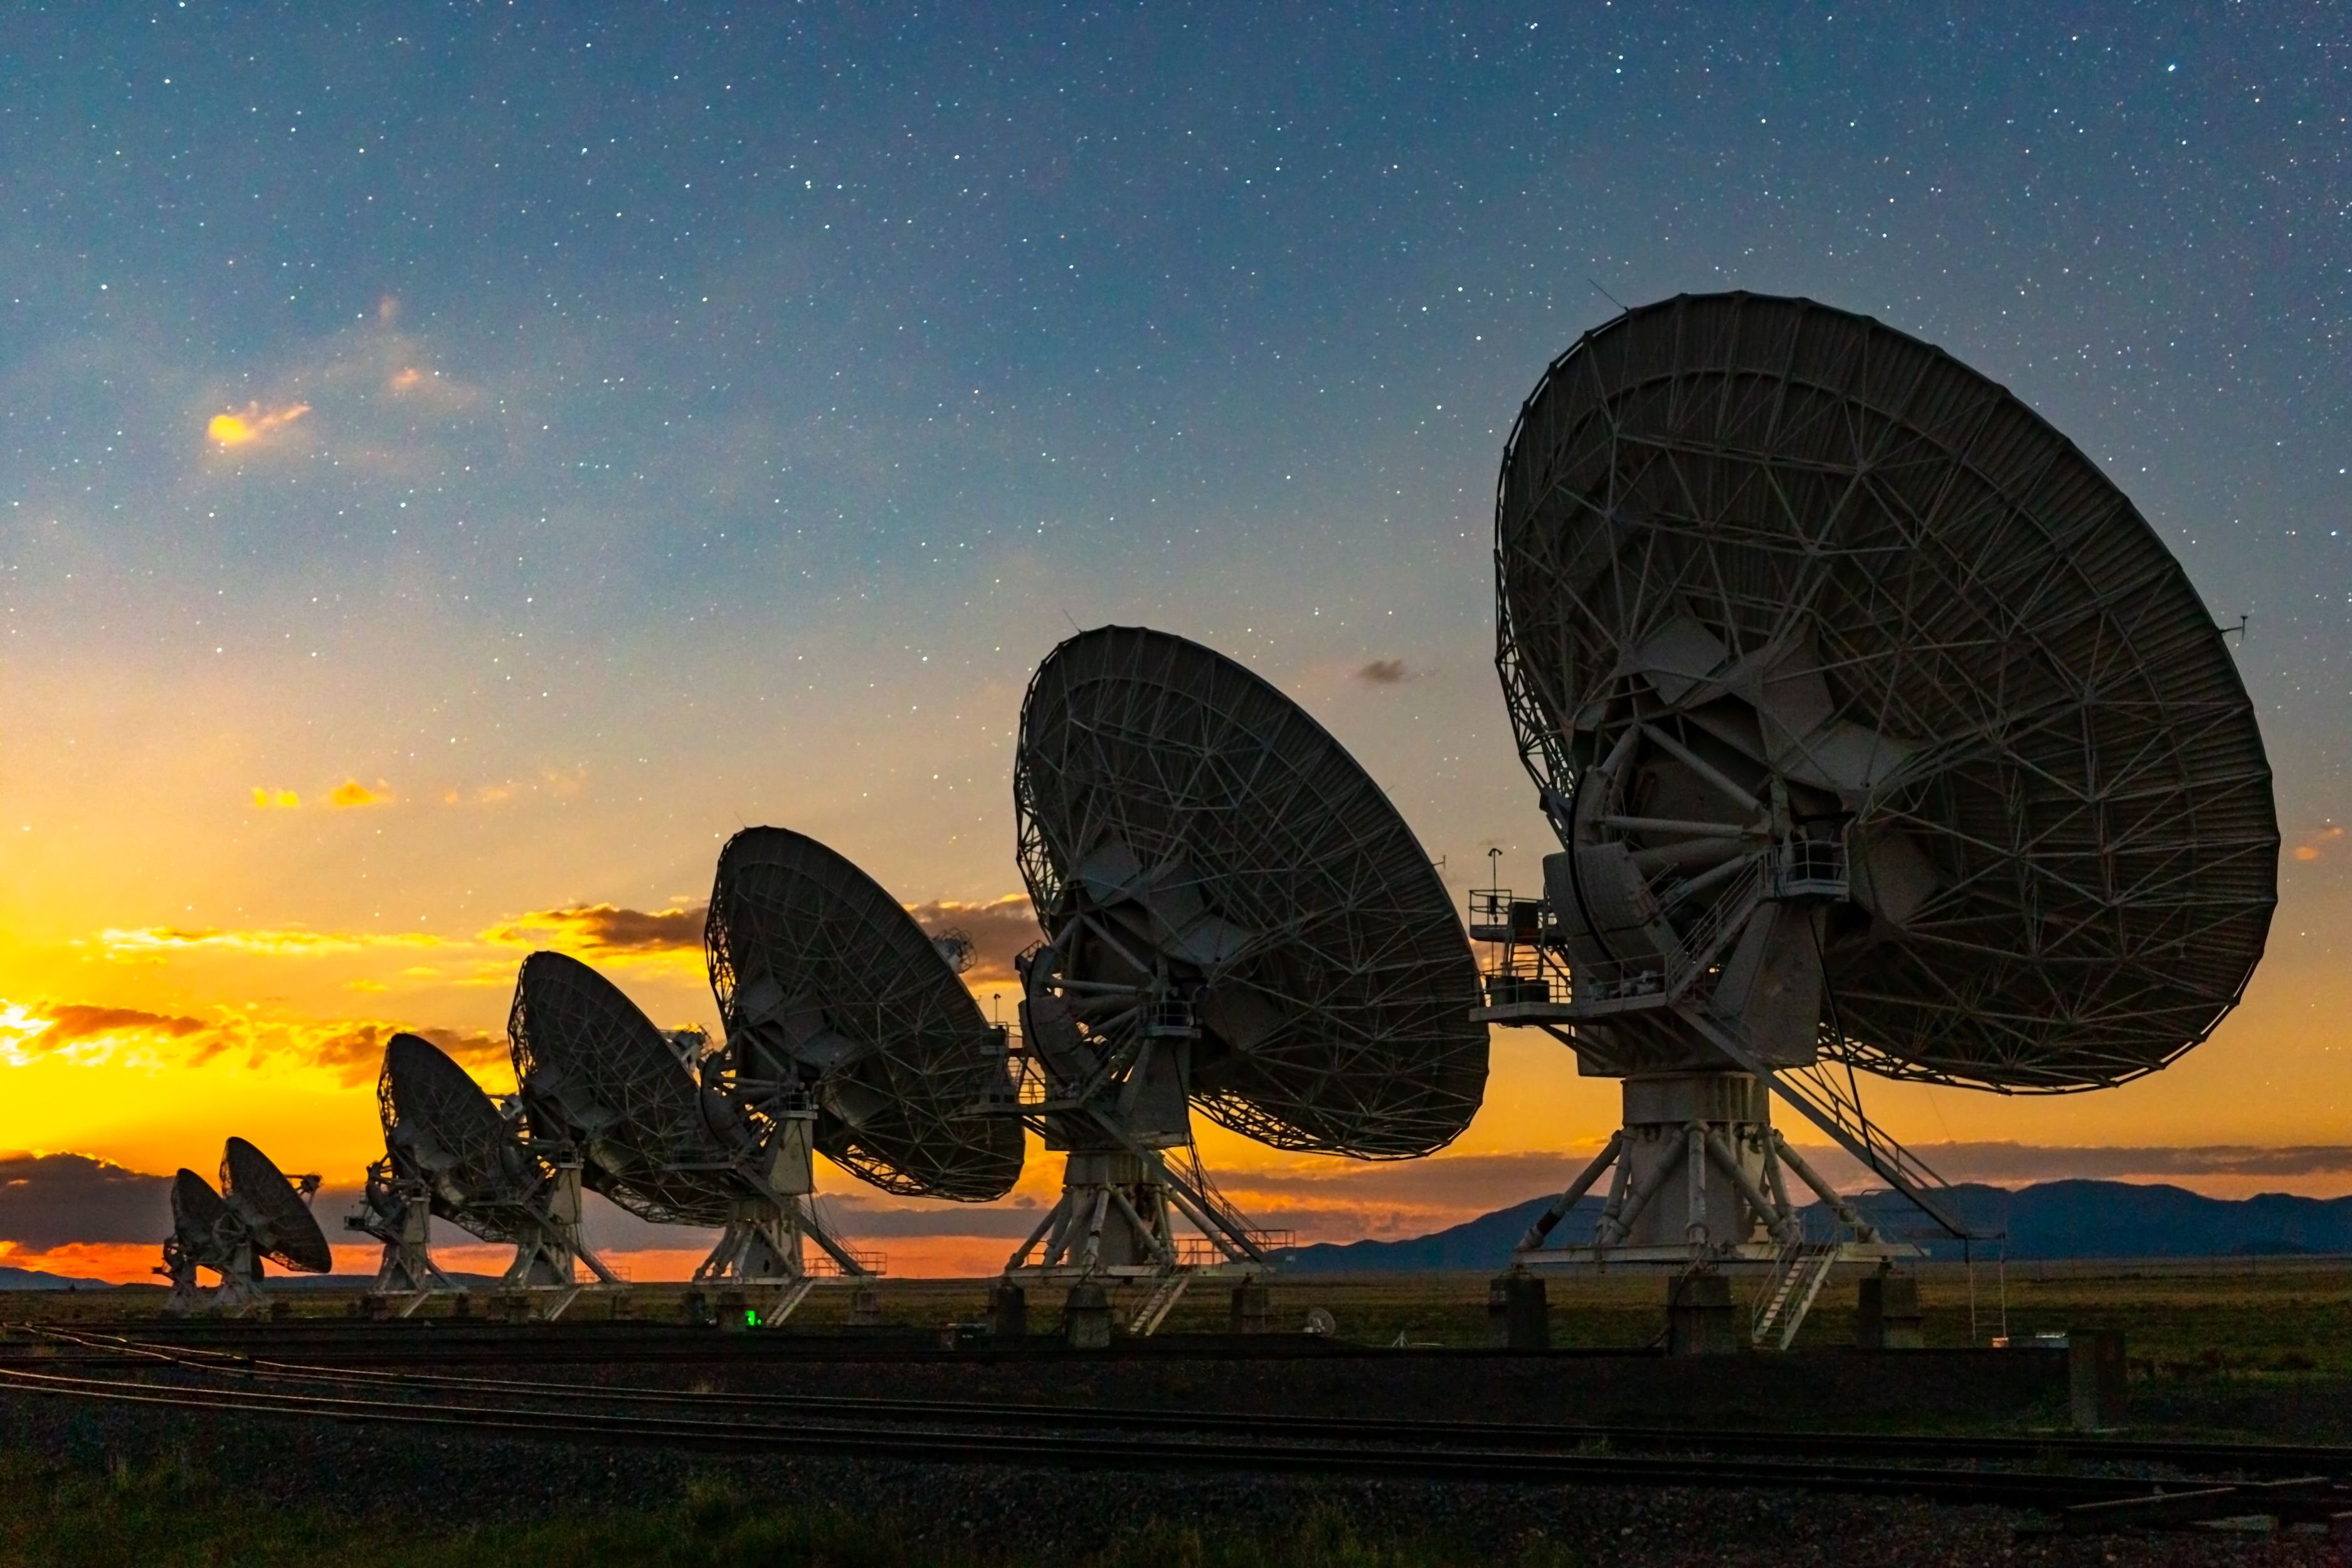

Moonrise Over the Very Large Array

Photo taken by Bettymaya Foott as part of an astrophotography project with the National Radio Astronomy Observatory and the Very Large Array (VLA).

Credit: Bettymaya Foott, NRAO/AUI/NSF